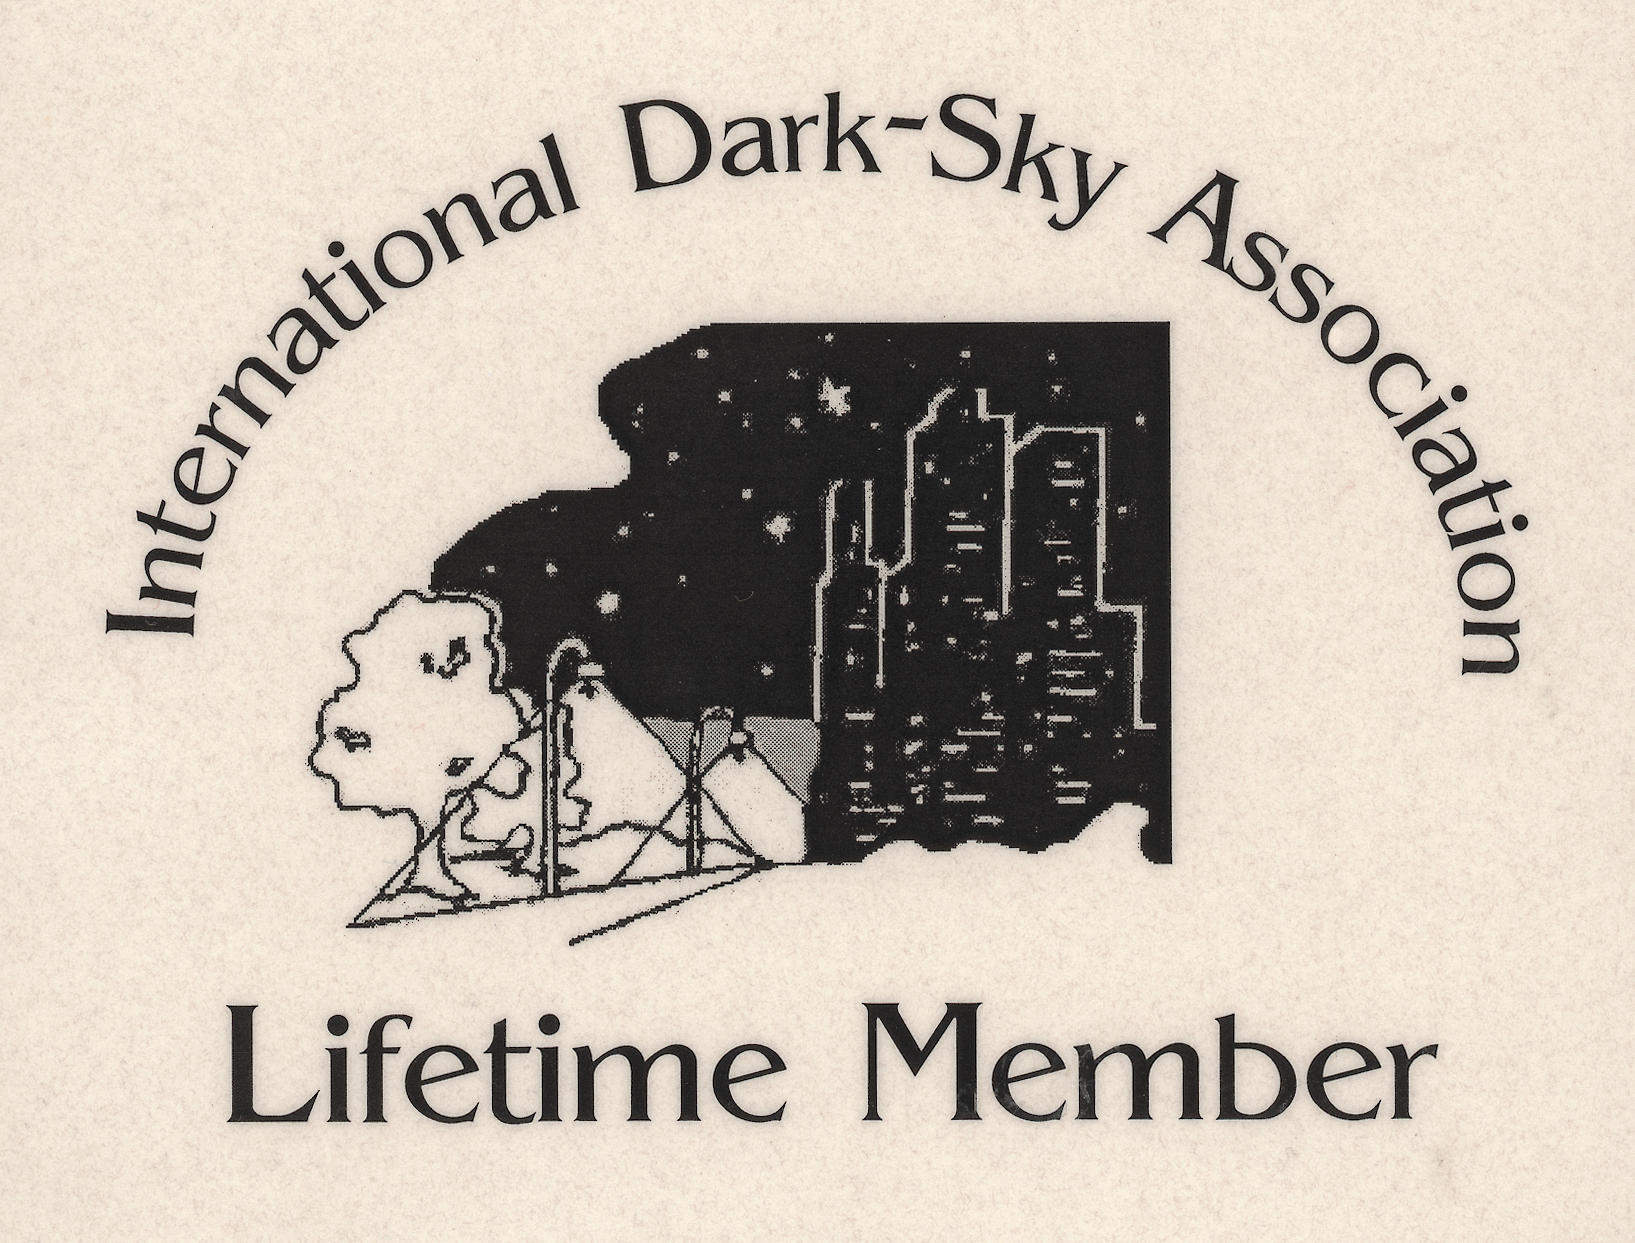

International Dark-Sky Association

ESO as the Lifetime Member of the International Dark-Sky Association.

Credit: ESO